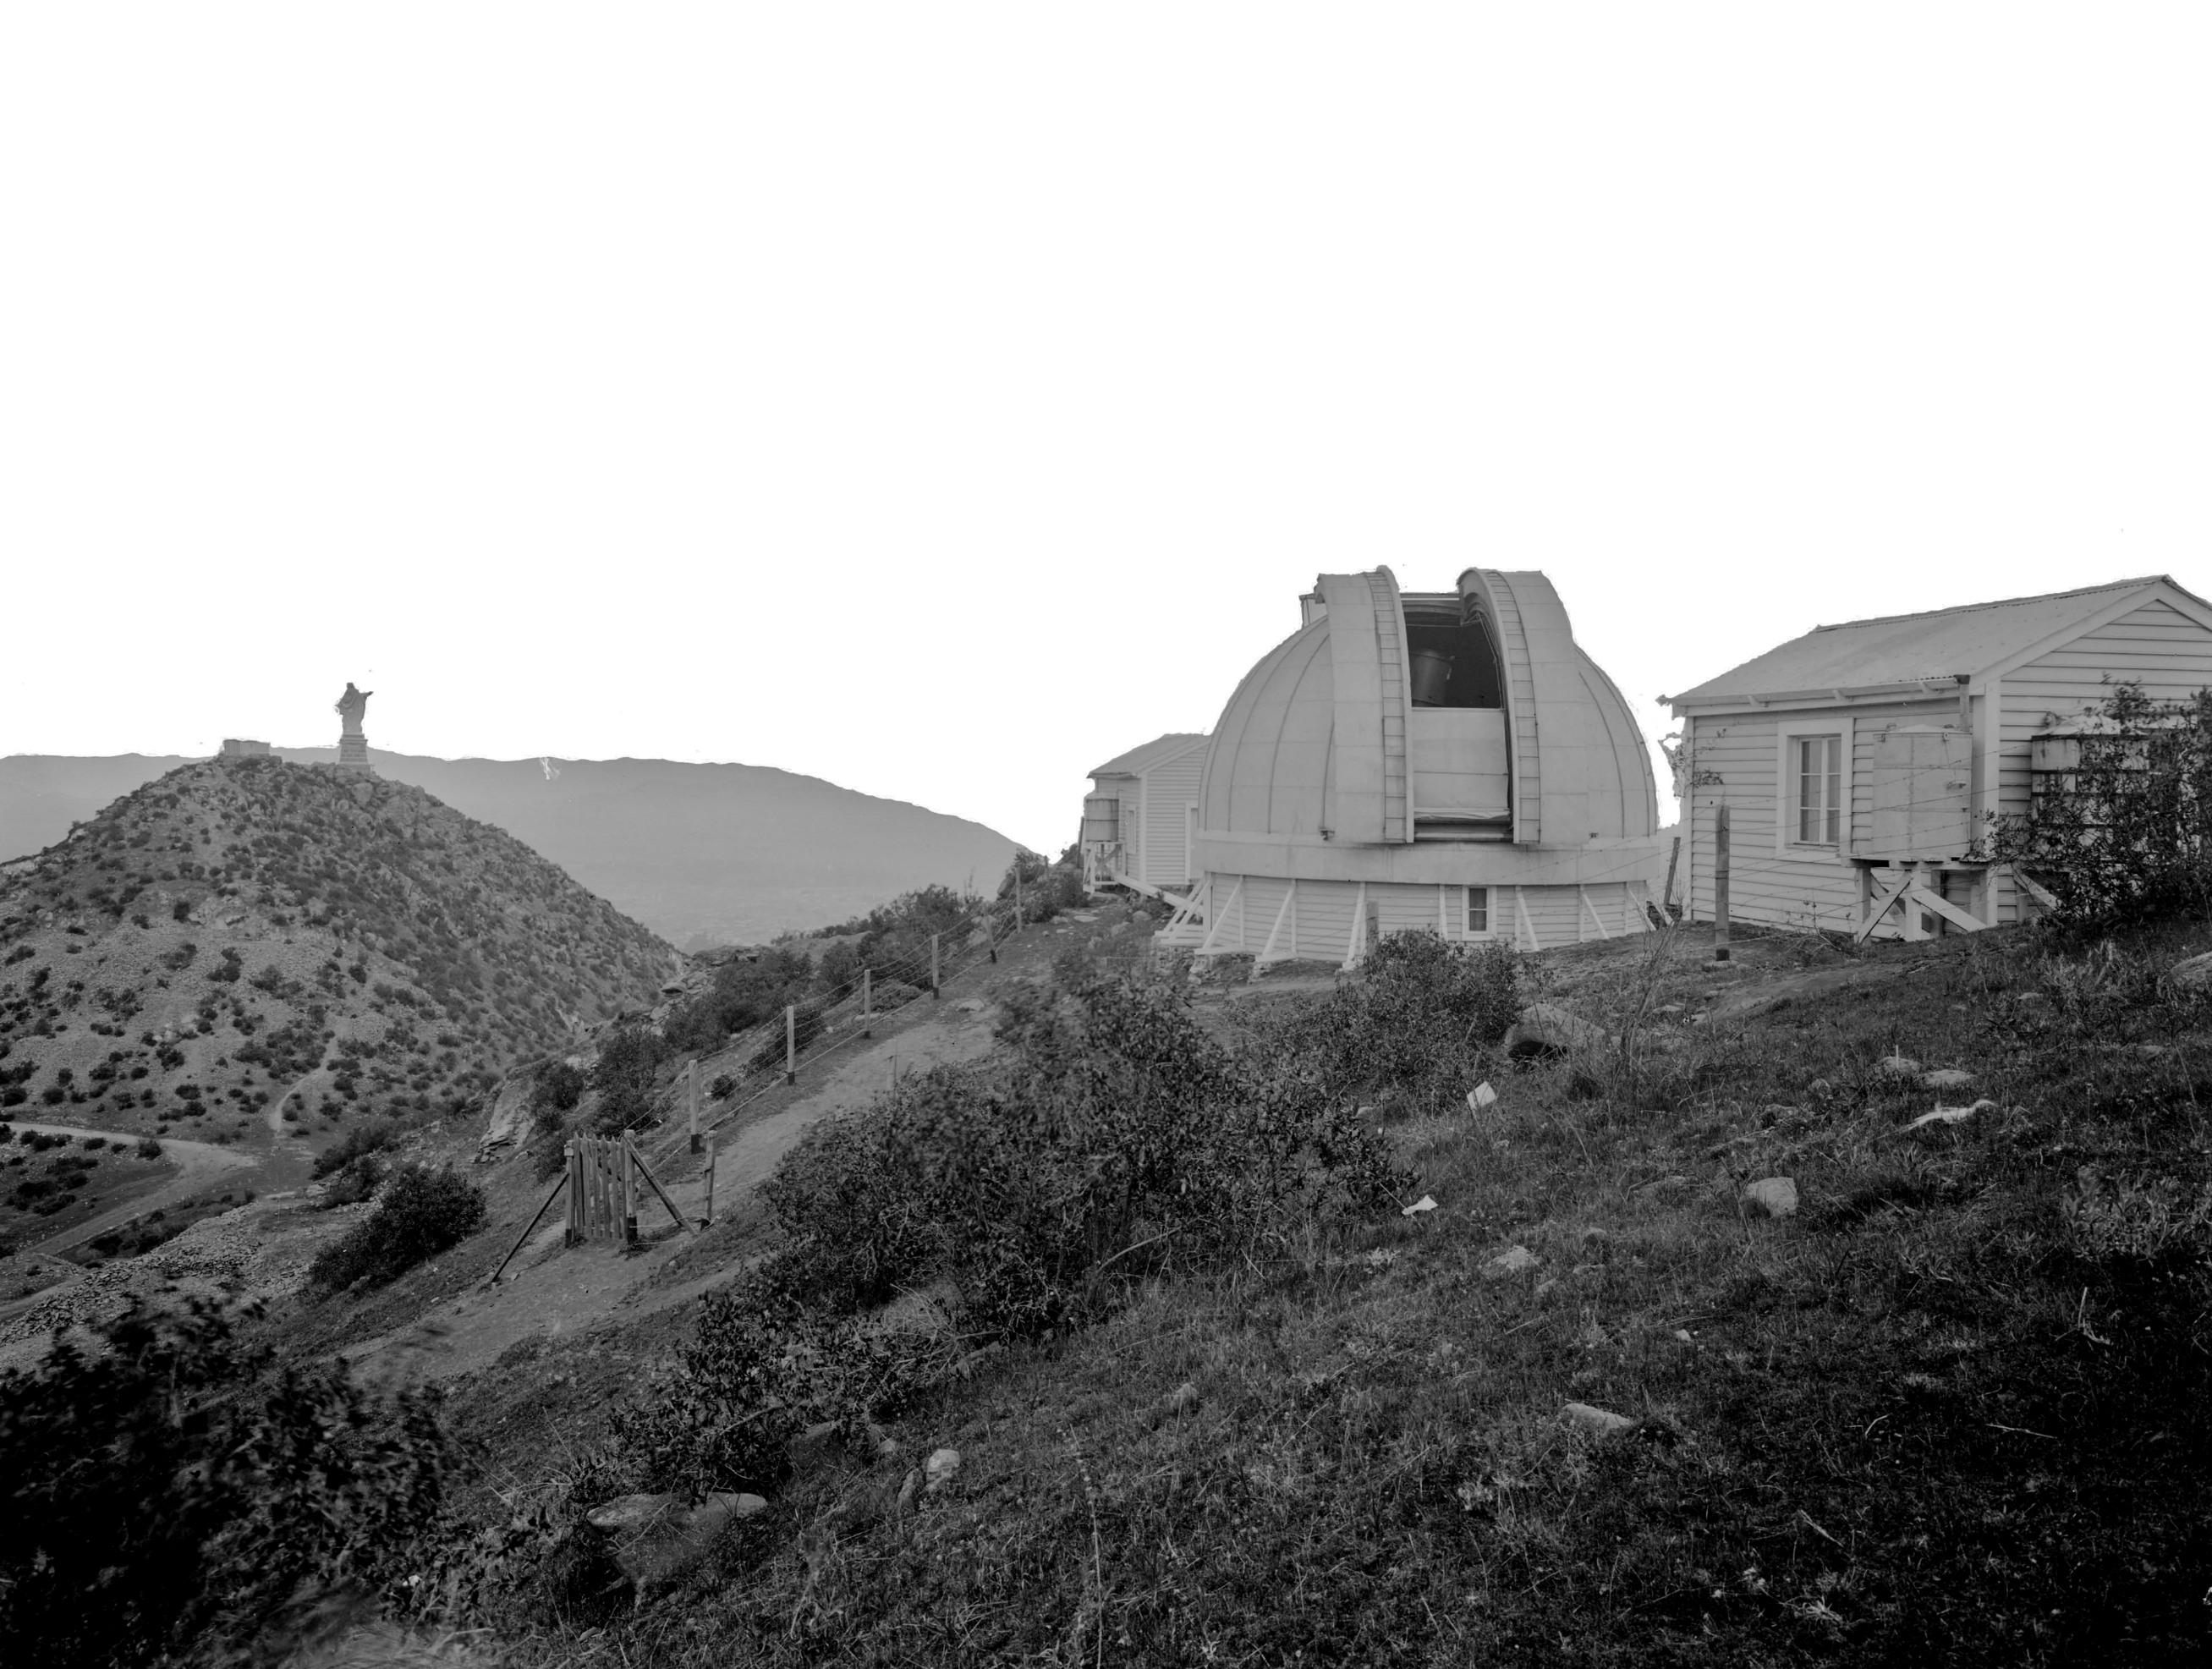

Cúpula del Observatorio Manuel Foster junto a la icónica Virgen del cerro San Cristóbal

La cúpula del Observatorio Manuel Foster junto a la icónica Virgen del cerro San Cristóbal, en pleno corazón de la ciudad de Santiago.

Credit: Pontificia Universidad Católica de Chile